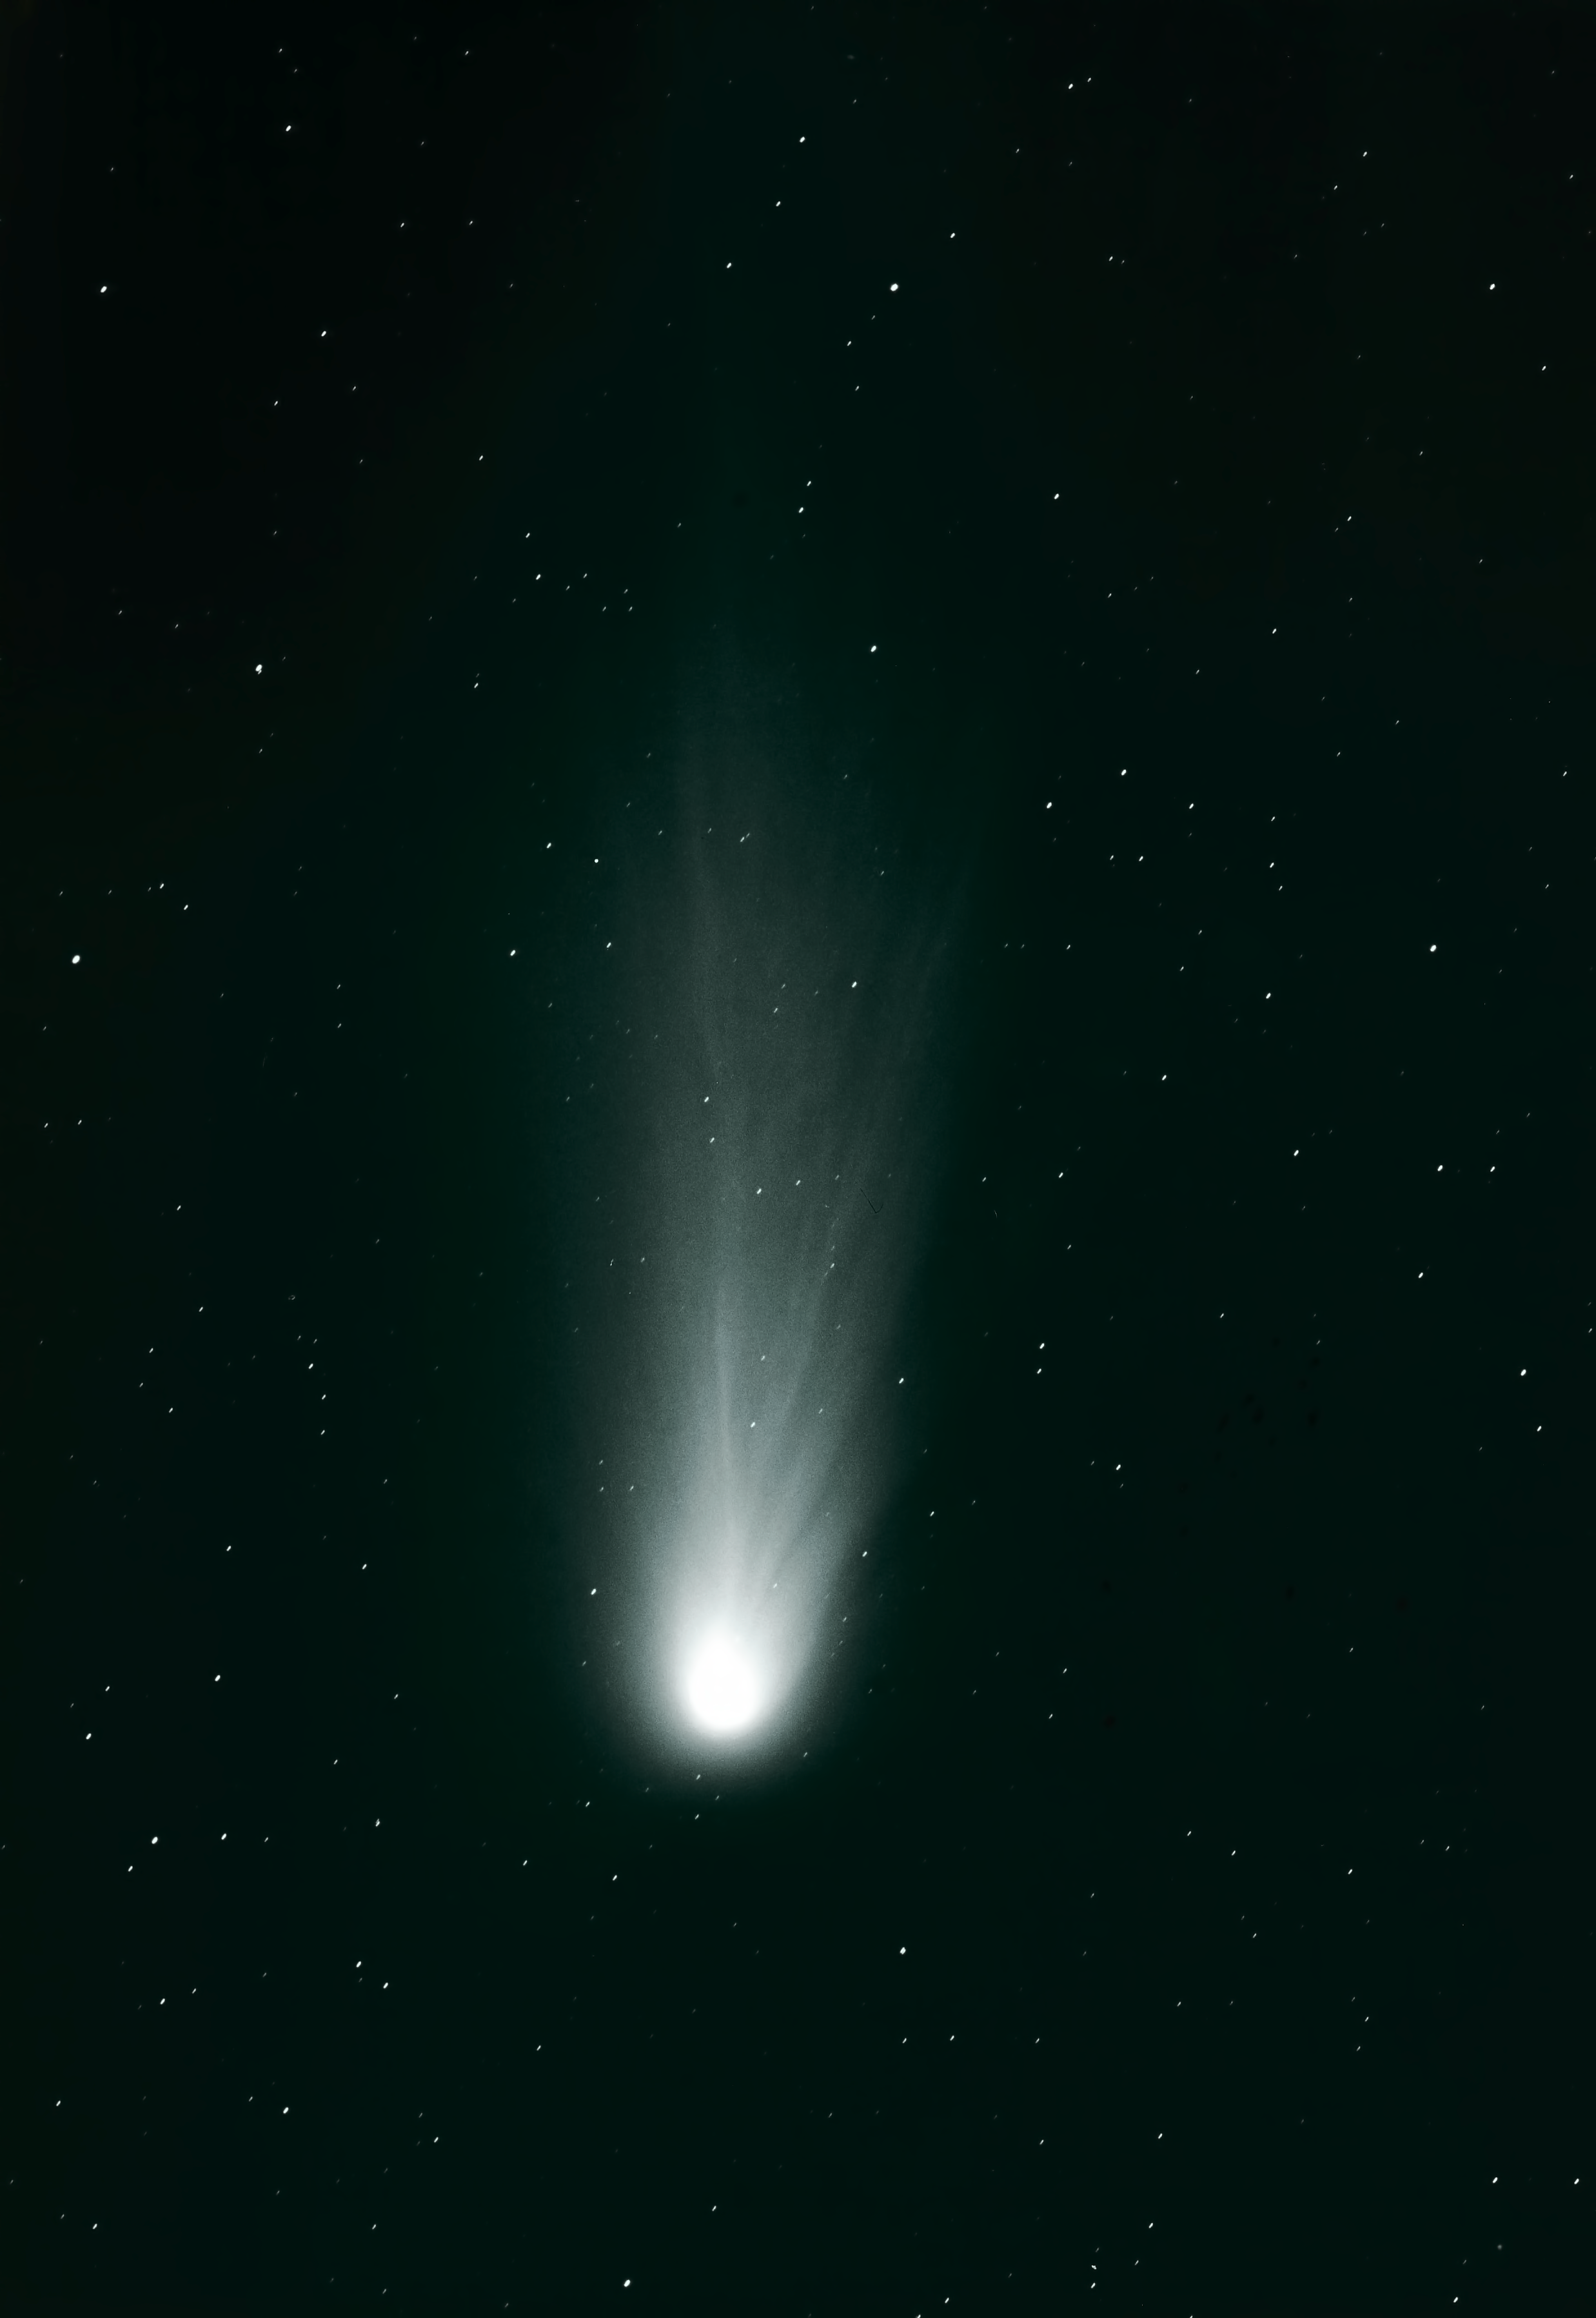

Halley's comet

Stunning image of Halley's Comet, obtained in 1986 with the GPO.

Credit: ESO